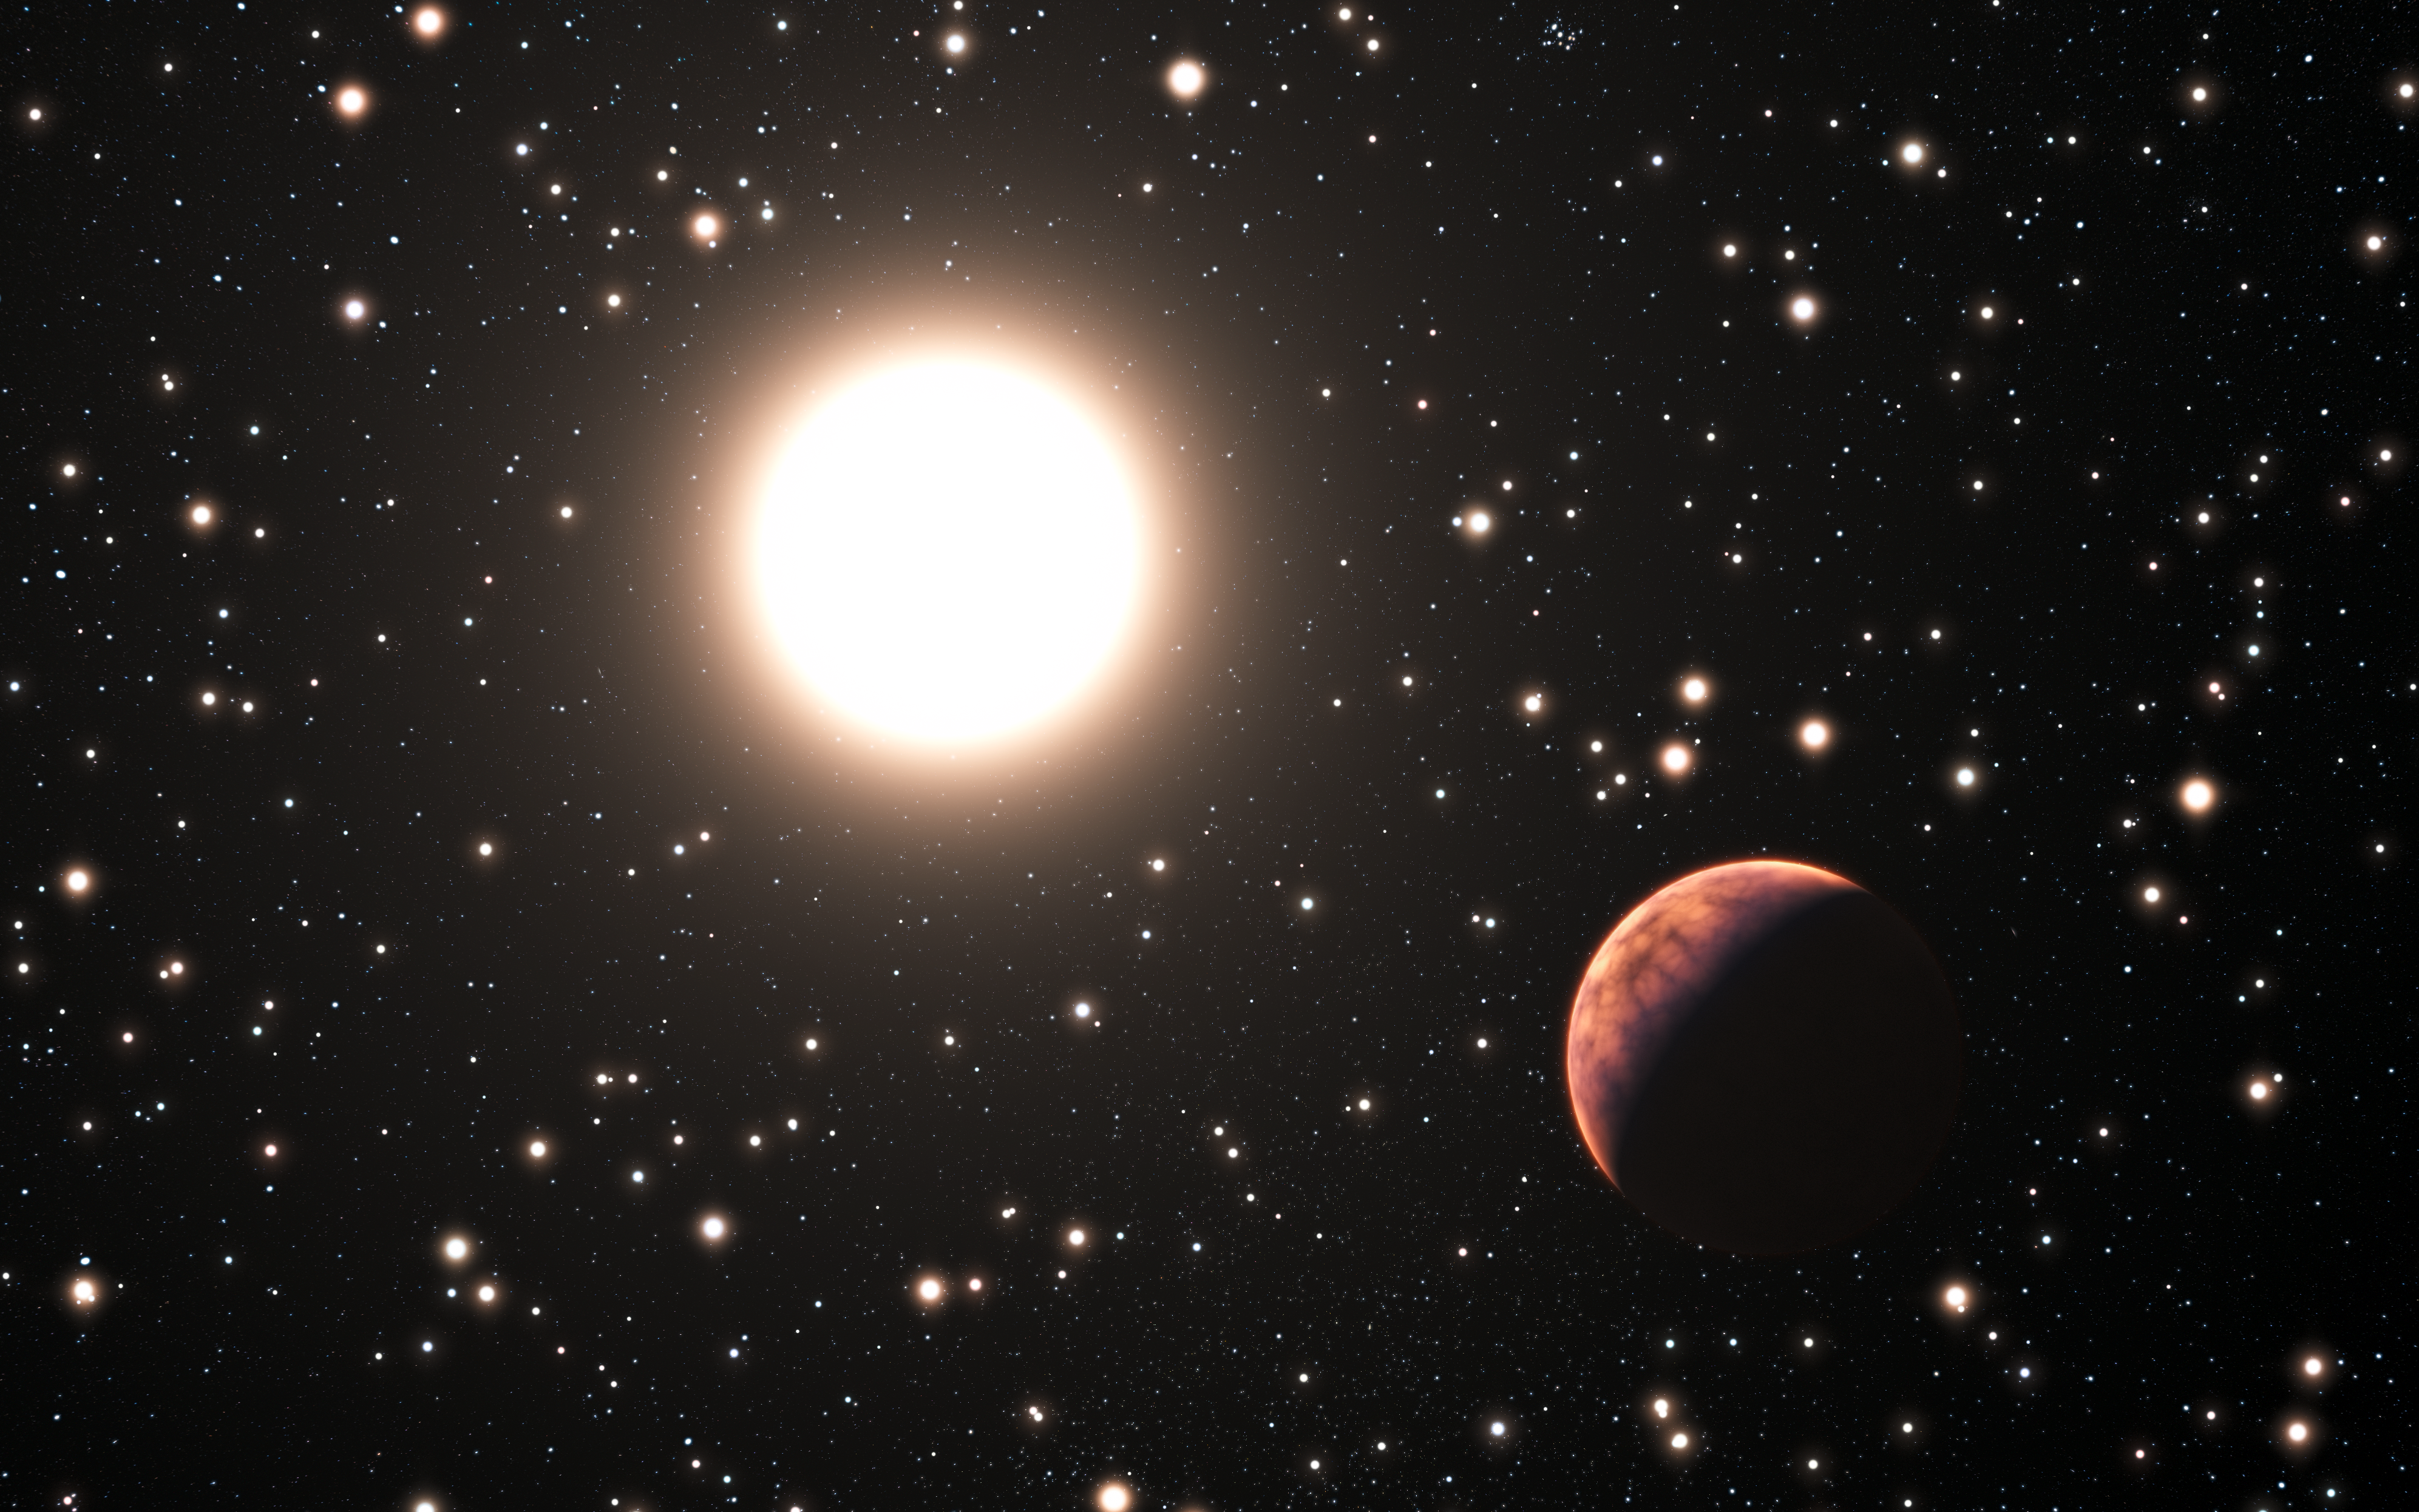

Artist's impression of an exoplanet orbiting a star in the cluster Messier 67

This artist's impression shows one of the three newly discovered planets in the star cluster Messier 67. In this cluster the stars are all about the same age and composition as the Sun. This makes it a perfect laboratory to study how many planets form in such a crowded environment. Very few planets in clusters are known and this one has the additional distinction of orbiting a solar twin — a star that is almost identical to the Sun in all respects.

Credit: ESO/L. Calçada